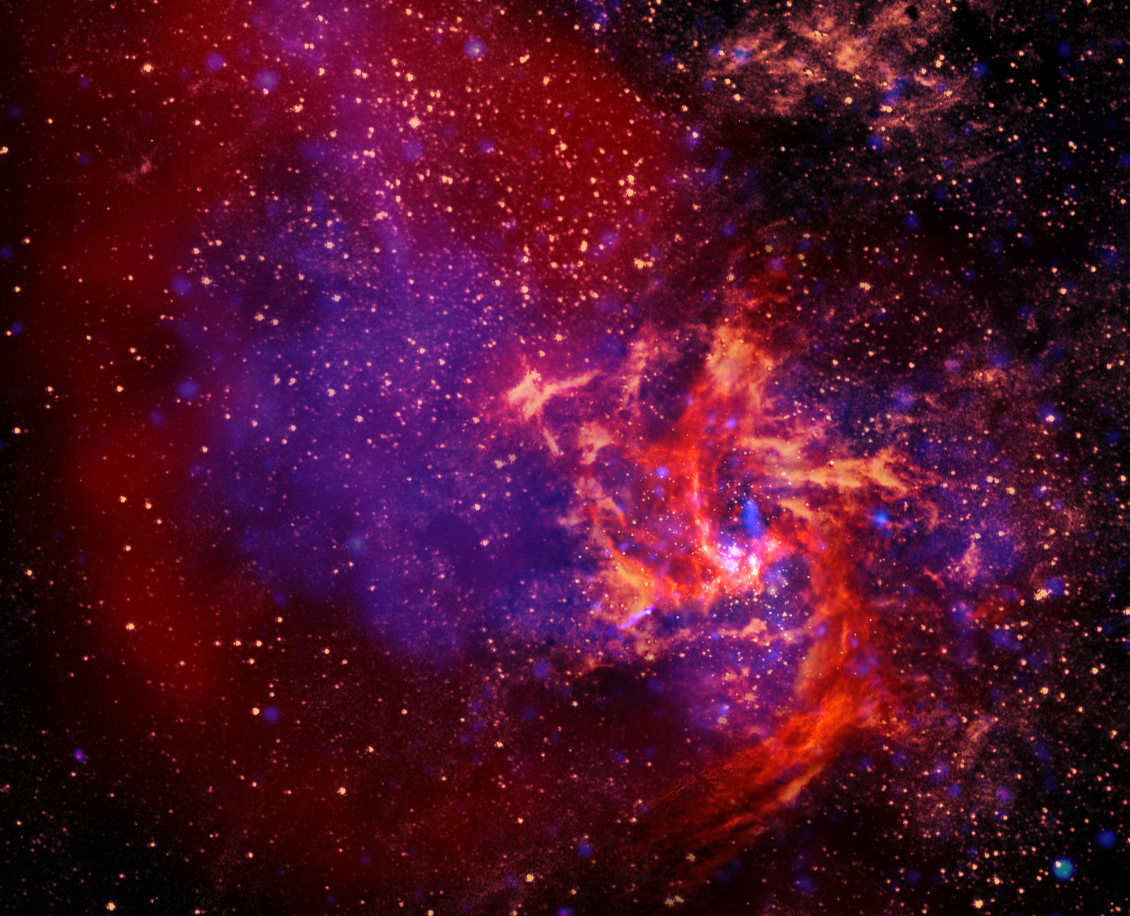

Sagittarius A

The center of our Milky Way Galaxy is anchored by a black hole that is nearly 5 million times the mass of our Sun. Surrounding it is a chaotic city of stars, gas, and dust that we call Sagittarius A. We stacked false-color X-ray, infrared, and radio images into this single picture to show you the different structures hidden inside the core of our Galaxy. X-rays (purple) radiate from the super-hot gas trapped in the black hole's grasp. The surrounding dust is heated by friction as it chaotically orbits around the black hole and then glows in infrared light (gold). And the enormous pools and three-armed rivers of gas shine in radio light (oranges and reds) to trace the complexity of magnetic fields in this violent neighborhood.

Credit: A. Angelich (NRAO/AUI/NSF); NASA/JPL-Caltech/ESA/CXC/STScI